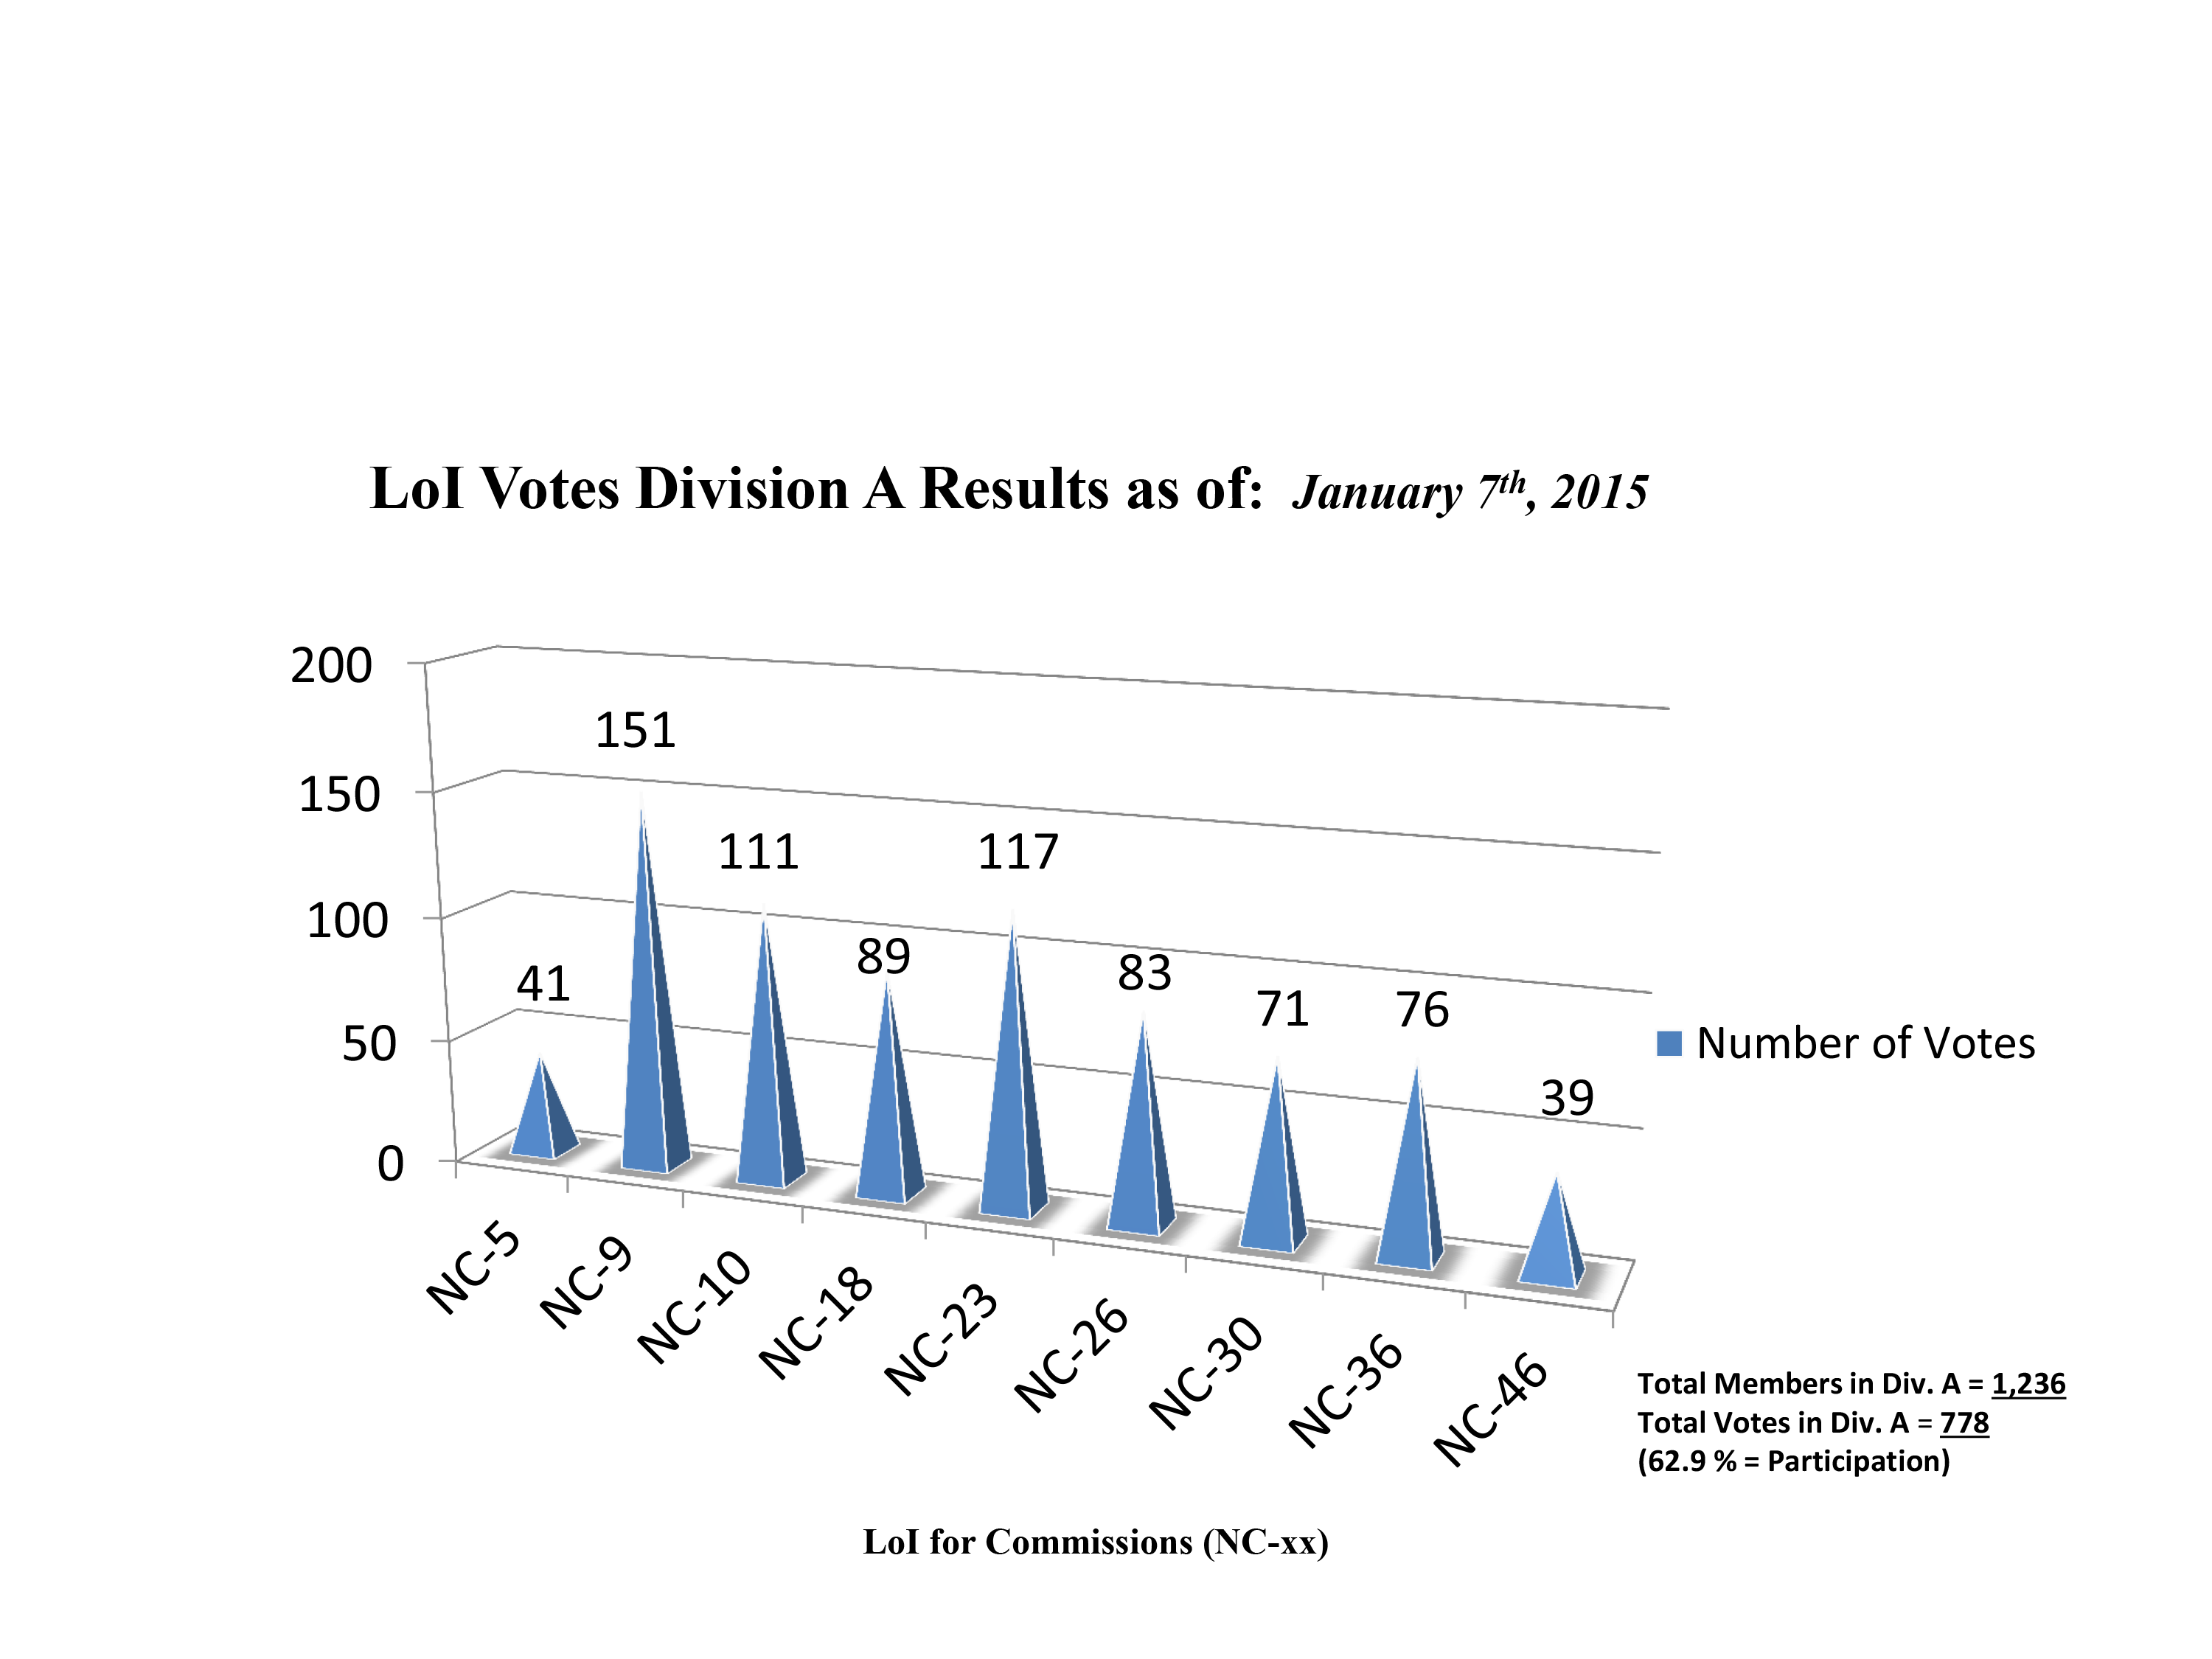

Division A Commission Reform votes (final results)

The graph presents the final results sorted by Division. Proposed Commissions may appear in more than one Division, if the proposers have requested the Cross-Division status. Only the Primary Division has been taken into account for the Inter-Division status.

Division A: Fundamental Astronomy
NC-5: Gravitational Wave Astronomy
NC-9: Astrometry
NC-10: Computational Astrophysics
NC-18: Rotation of the Earth
NC-23: Dynamical Astronomy
NC-26: Solar System Ephemerides
NC-30: Fundamental Standards
NC-36: Gravitational Lensing
NC-46: Time

Credit: IAU